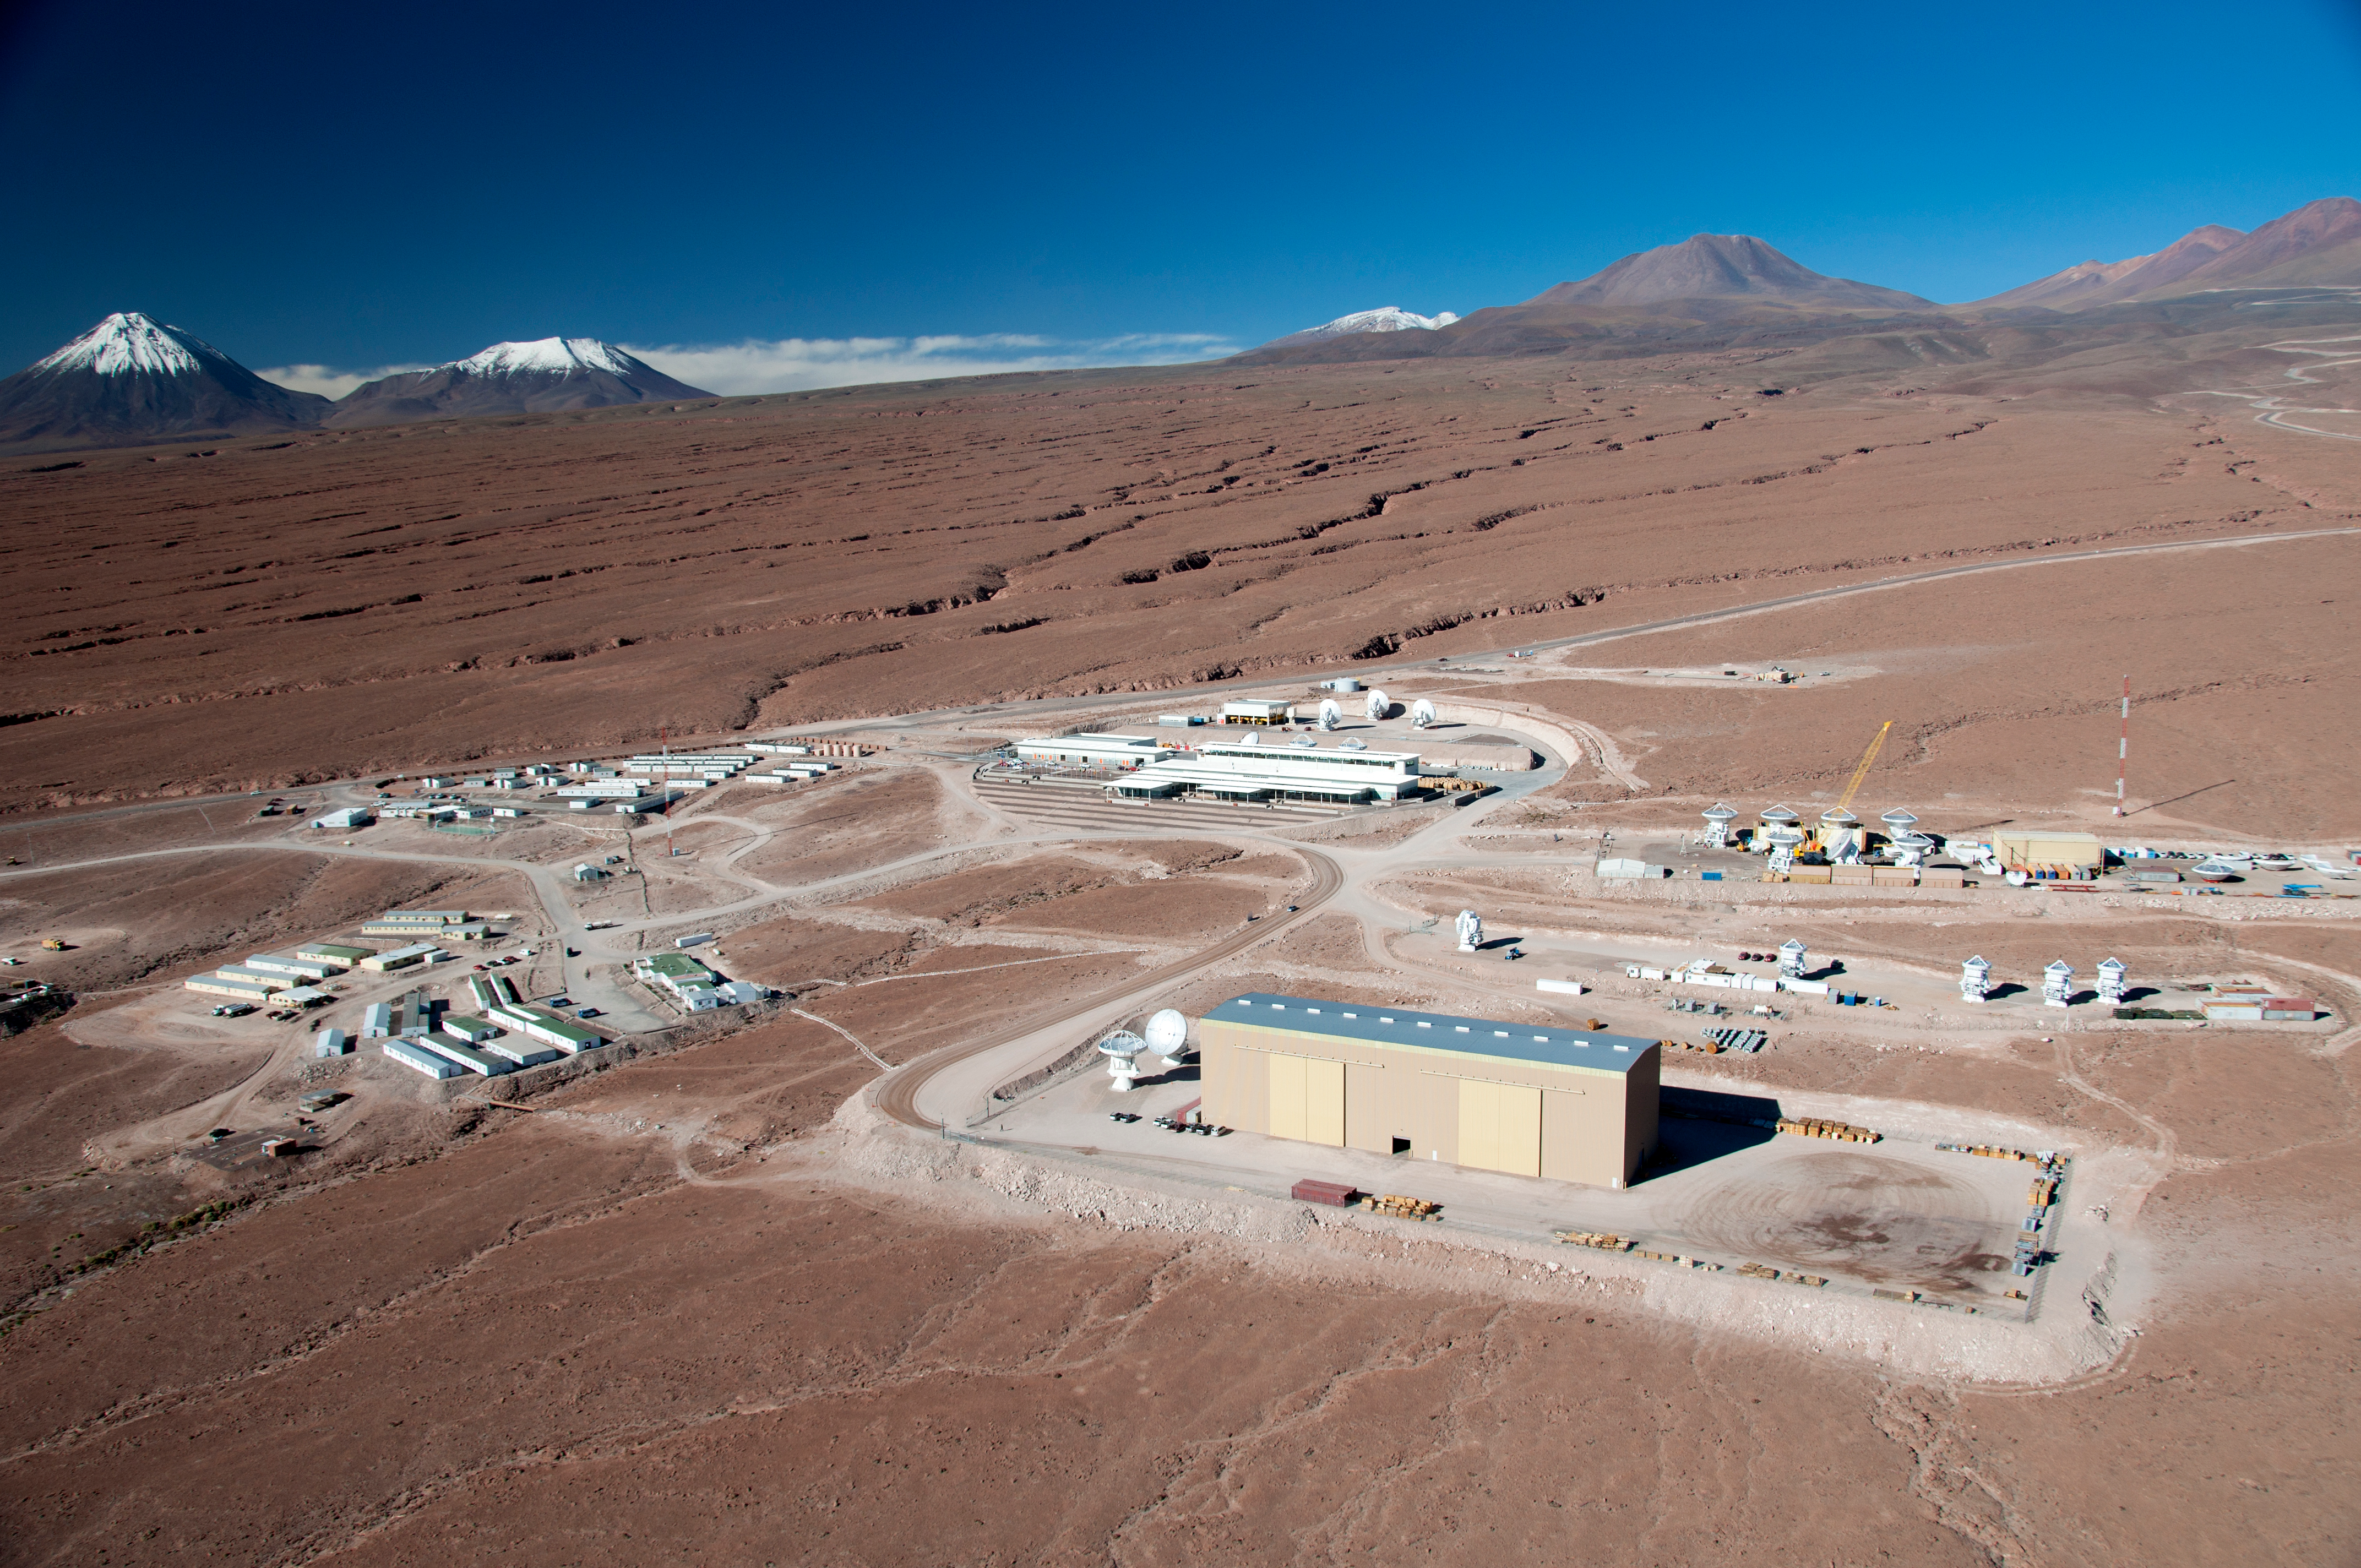

This picture shows the Operations Support Facility

This picture shows the Operations Support Facility (OSF) at ALMA under a clear blue sky with the Atacama Desert stretching out in every direction around it.

Credit: ESO